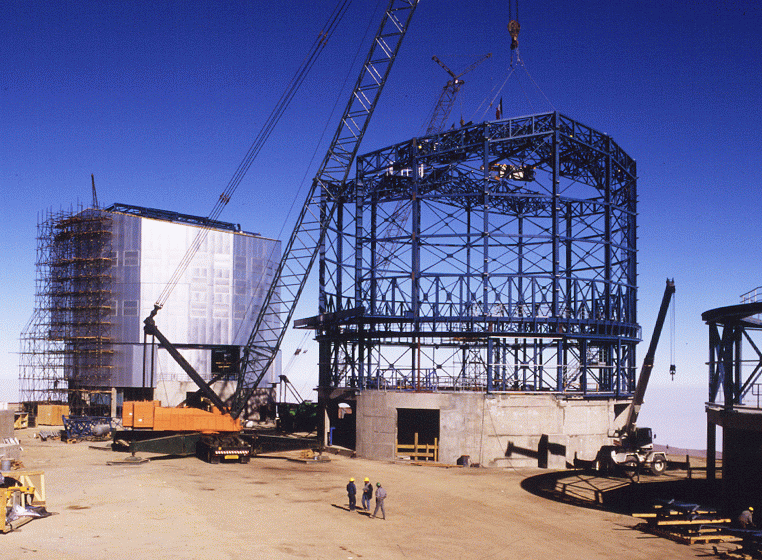

Early construction on VLT

An early photo of construction from Cerro Paranal, the site of the VLT Observatory, showing work on one of the unit telescopes. Photo obtained by Herbert Zodet of the ESO Photo and Video Team on 19 May 1996.

Credit: ESO